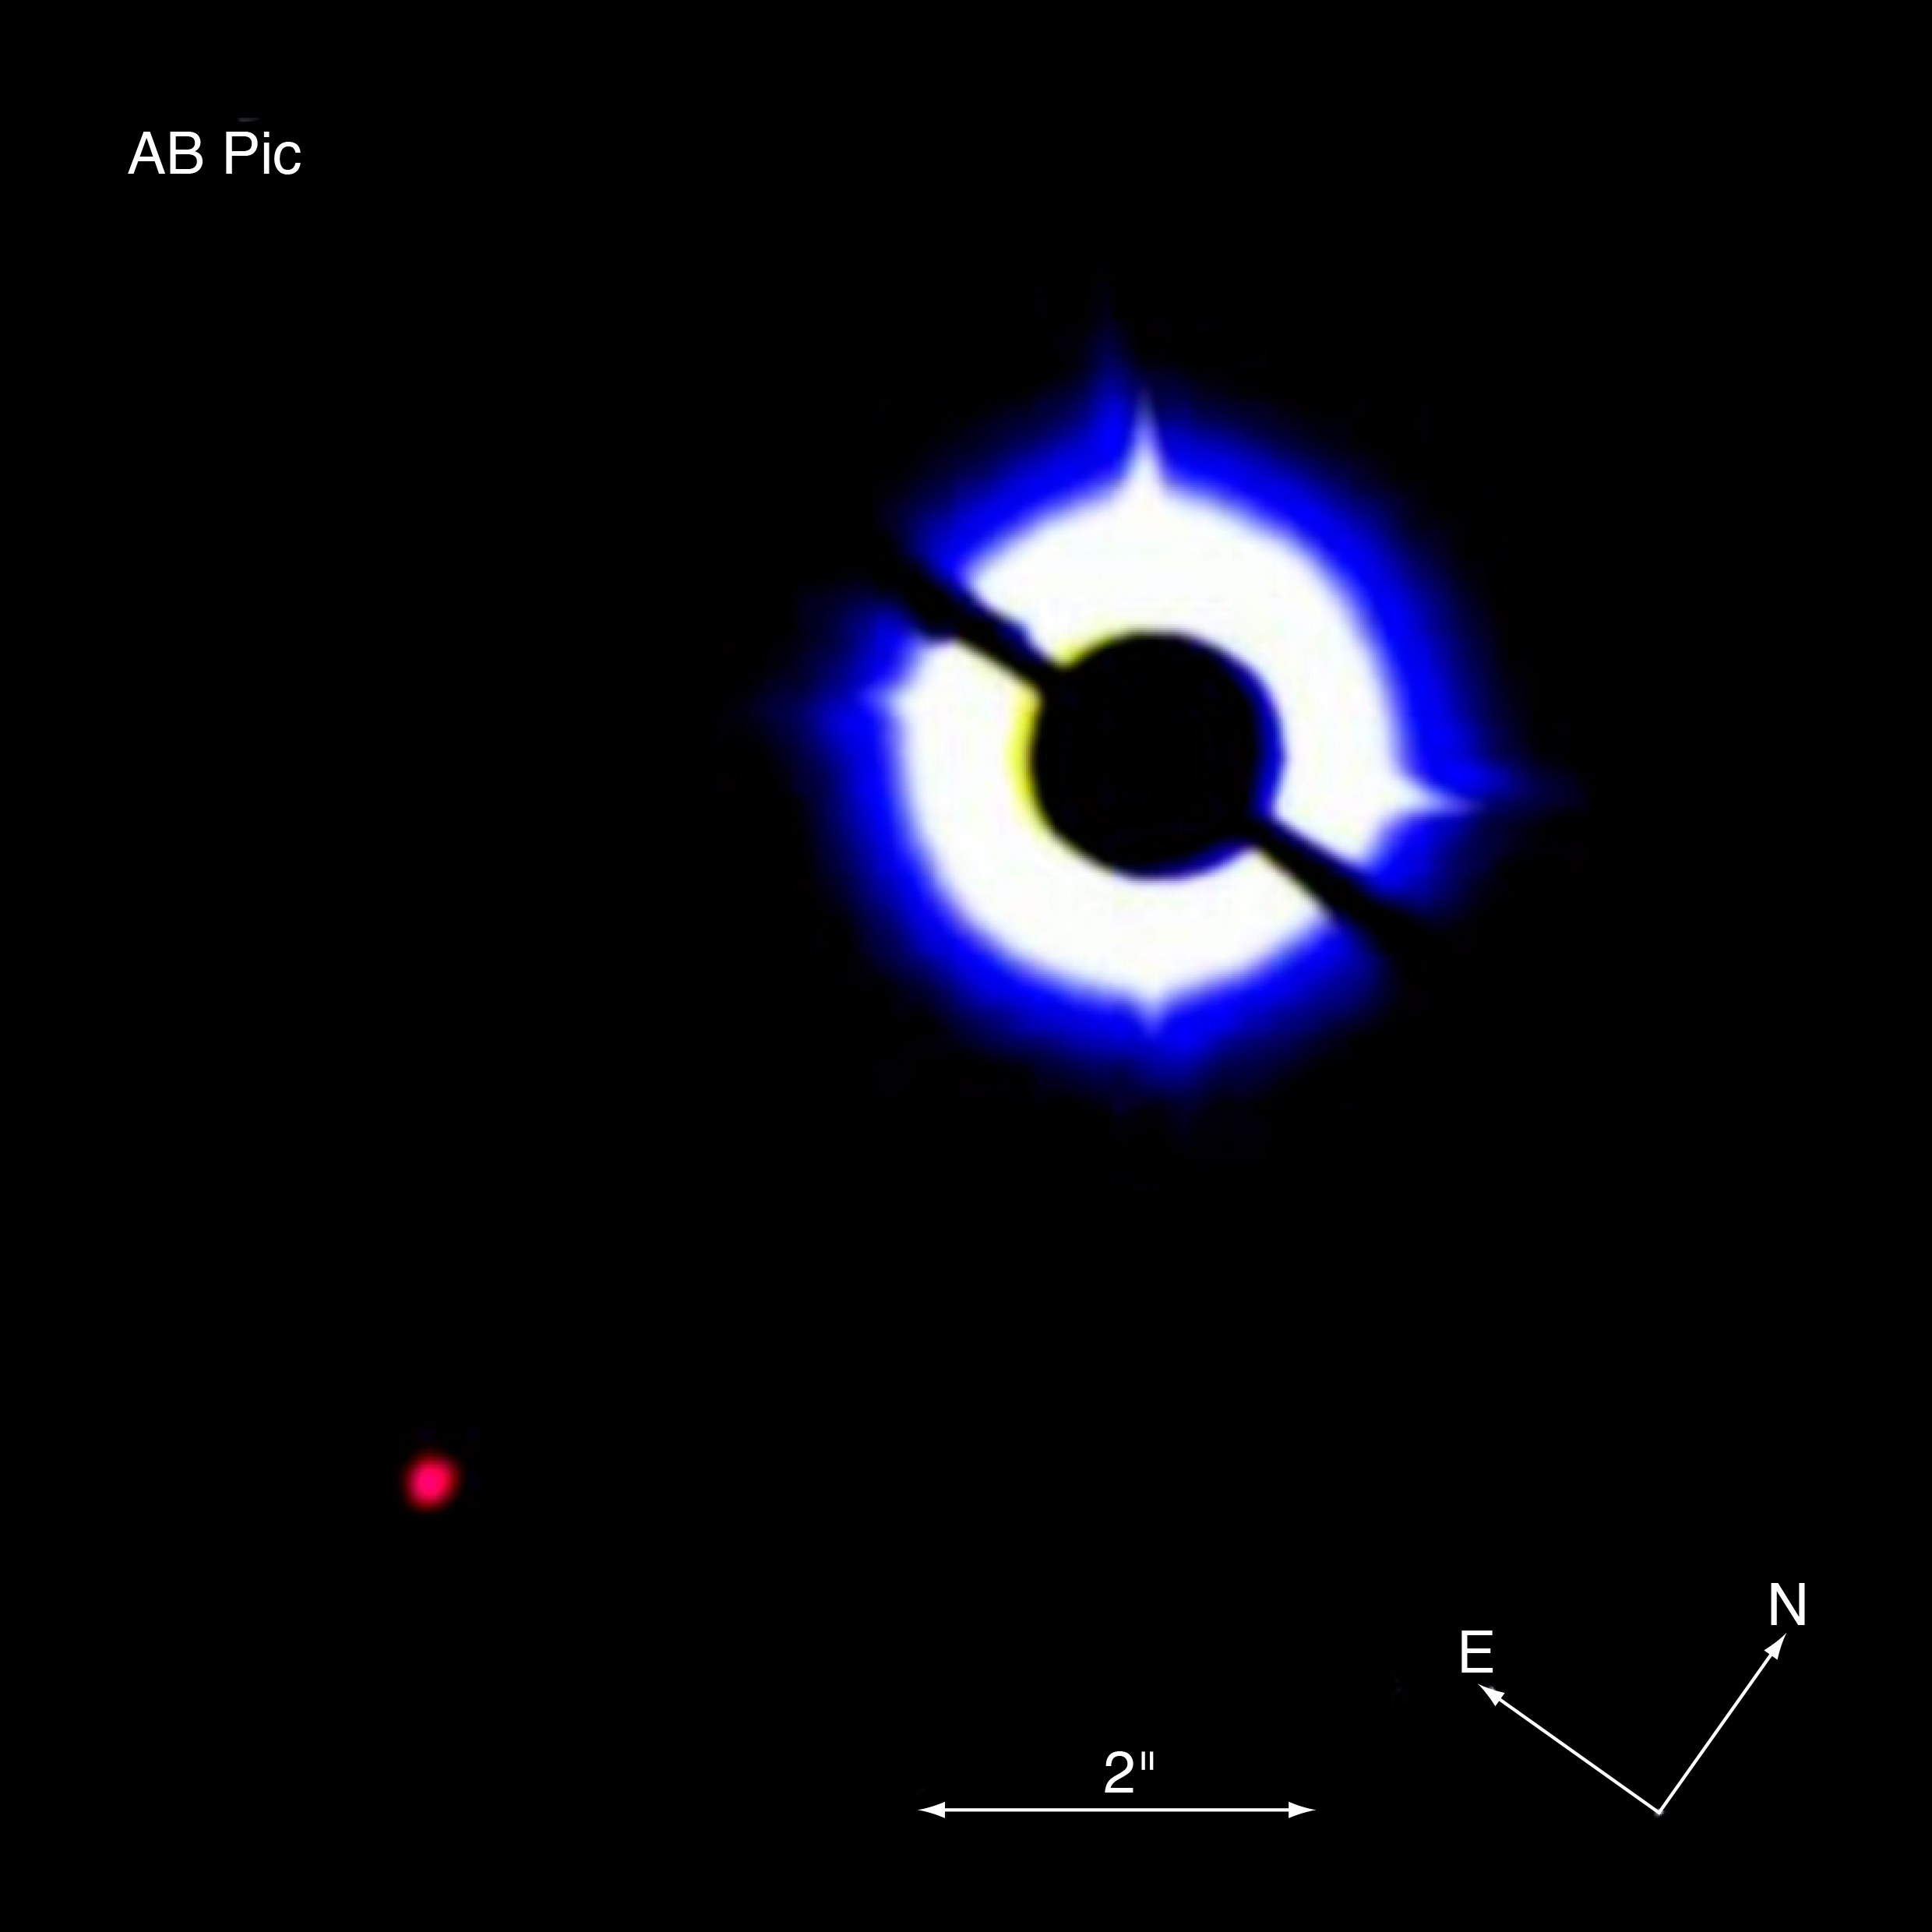

The star AB Pictoris and its companion

Coronagraphic image of AB Pictoris showing its tiny companion (bottom left). The data was obtained on 16 March 2003 with NACO on the VLT, using a 1.4 arcsec occulting mask on top of AB Pictoris.

Credit: ESO